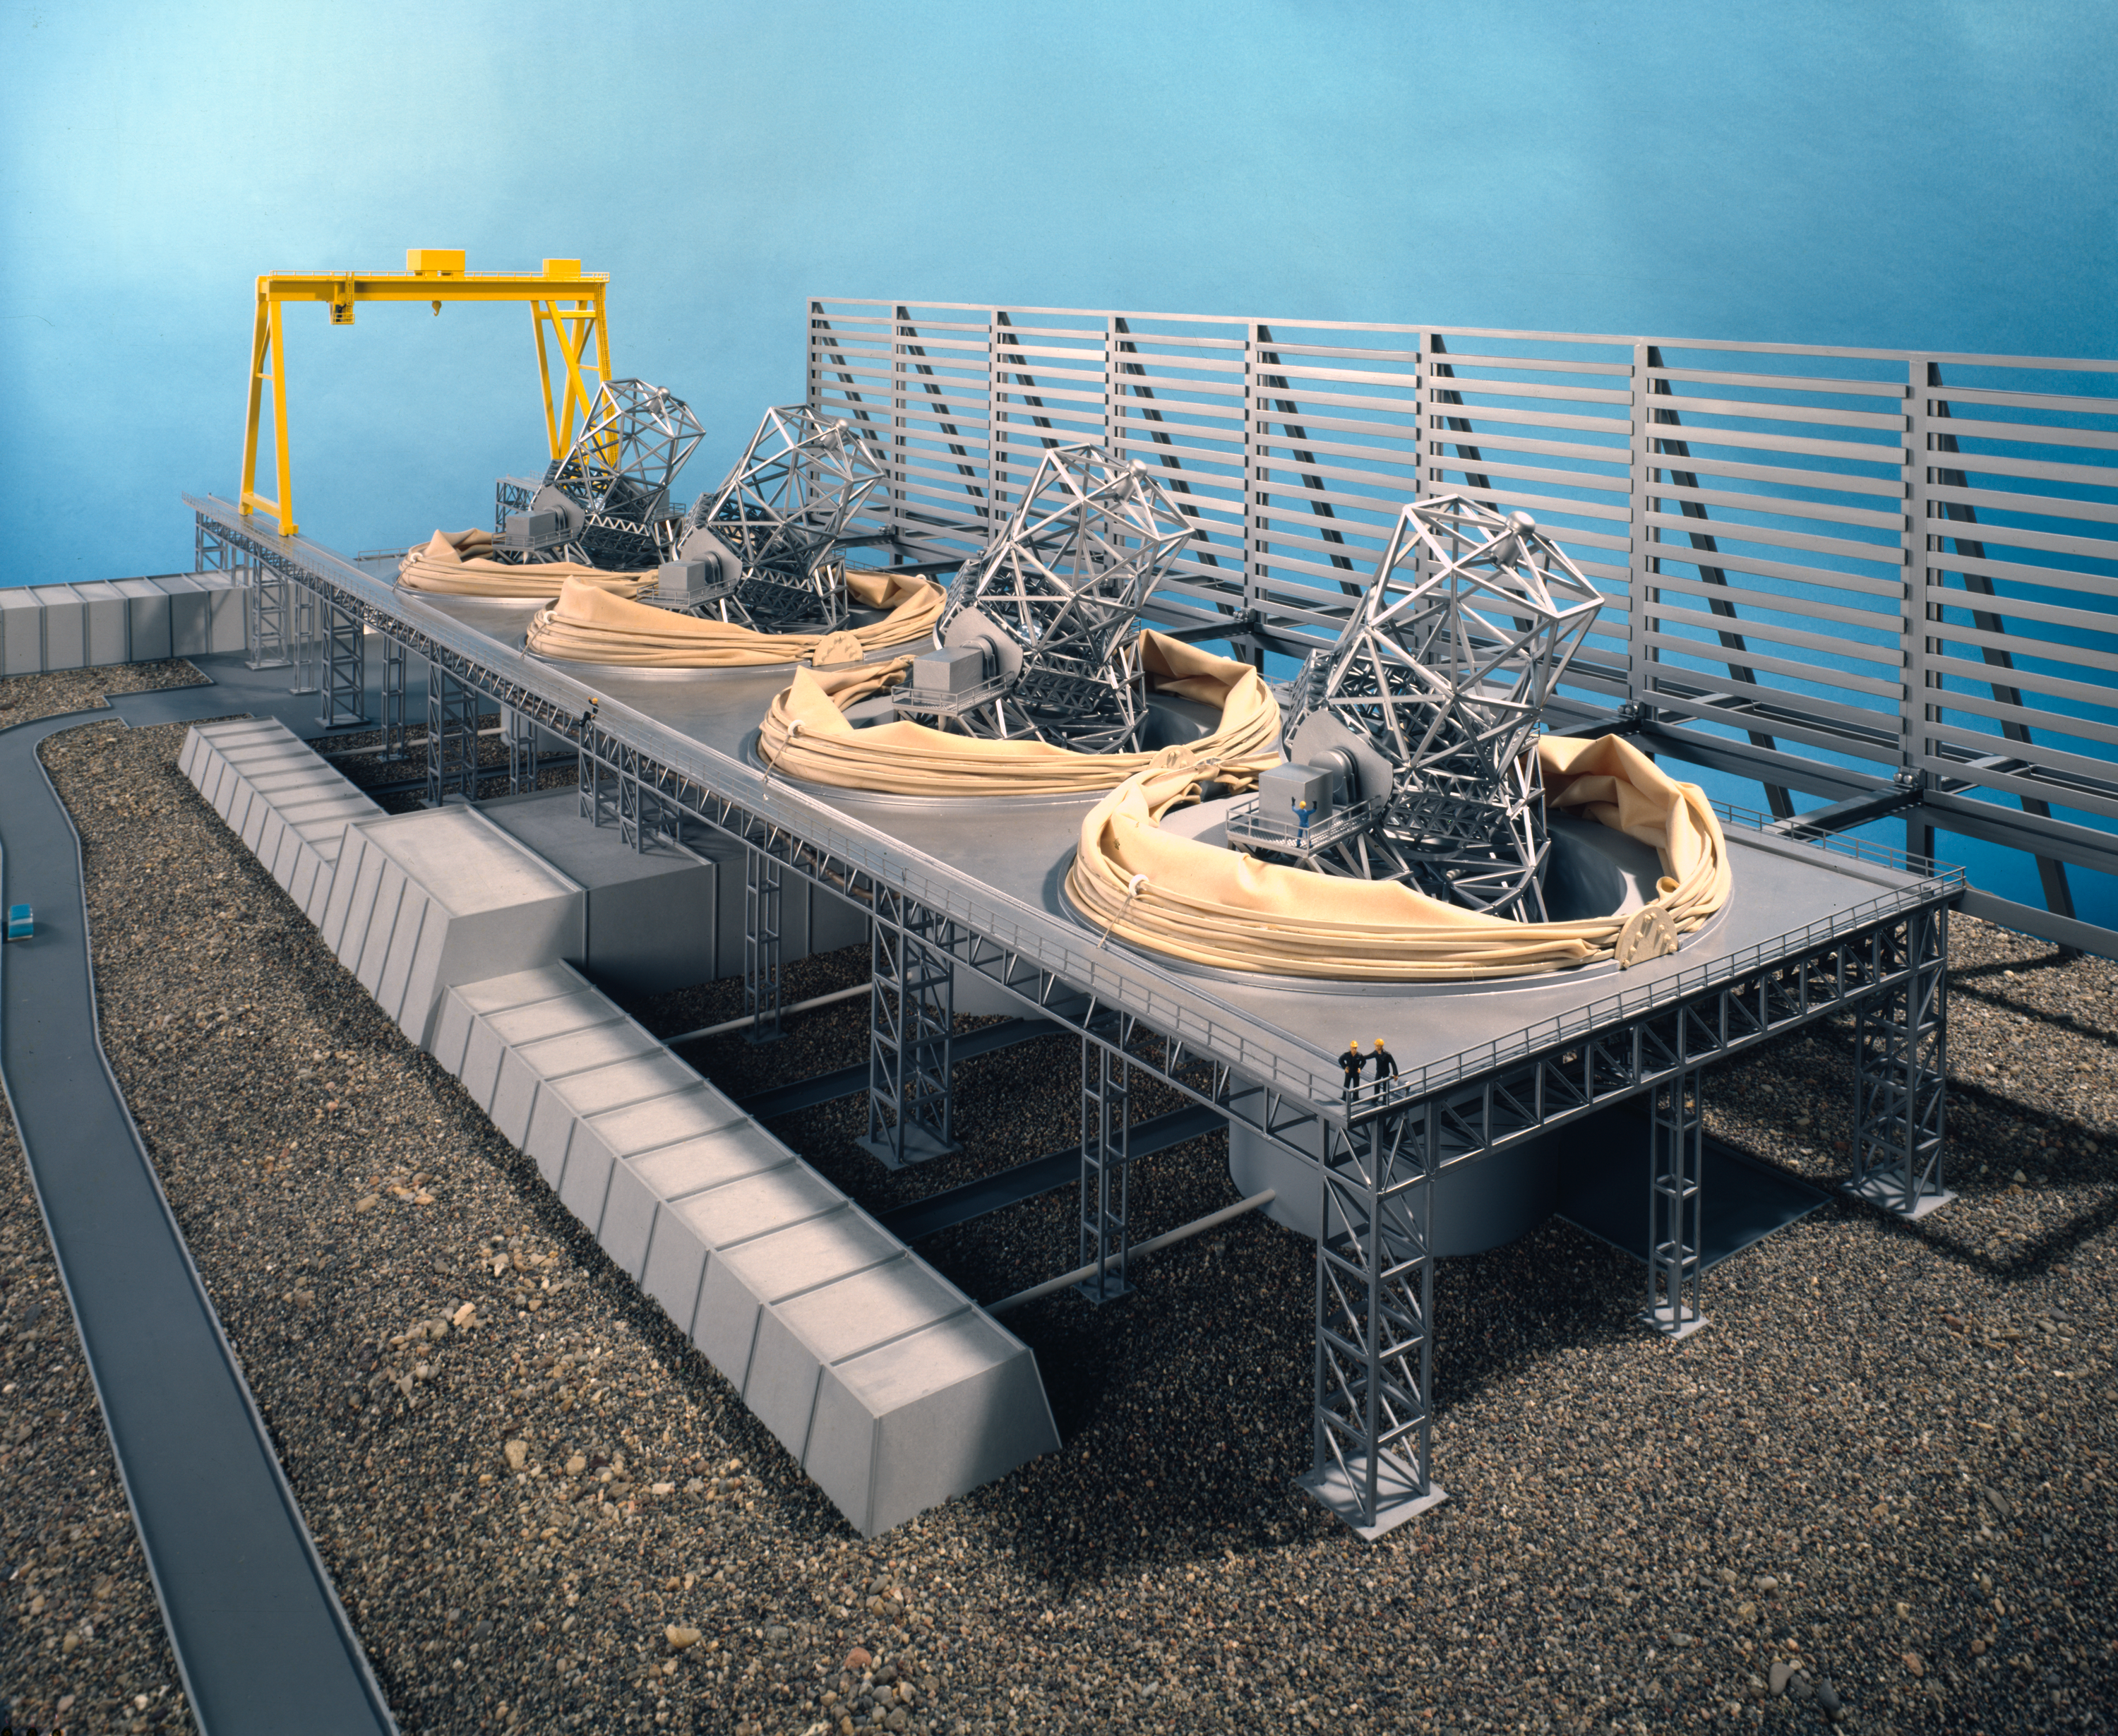

Model of the ESO Very Large Telescope

Model of the ESO Very Large Telescope

Credit: ESO